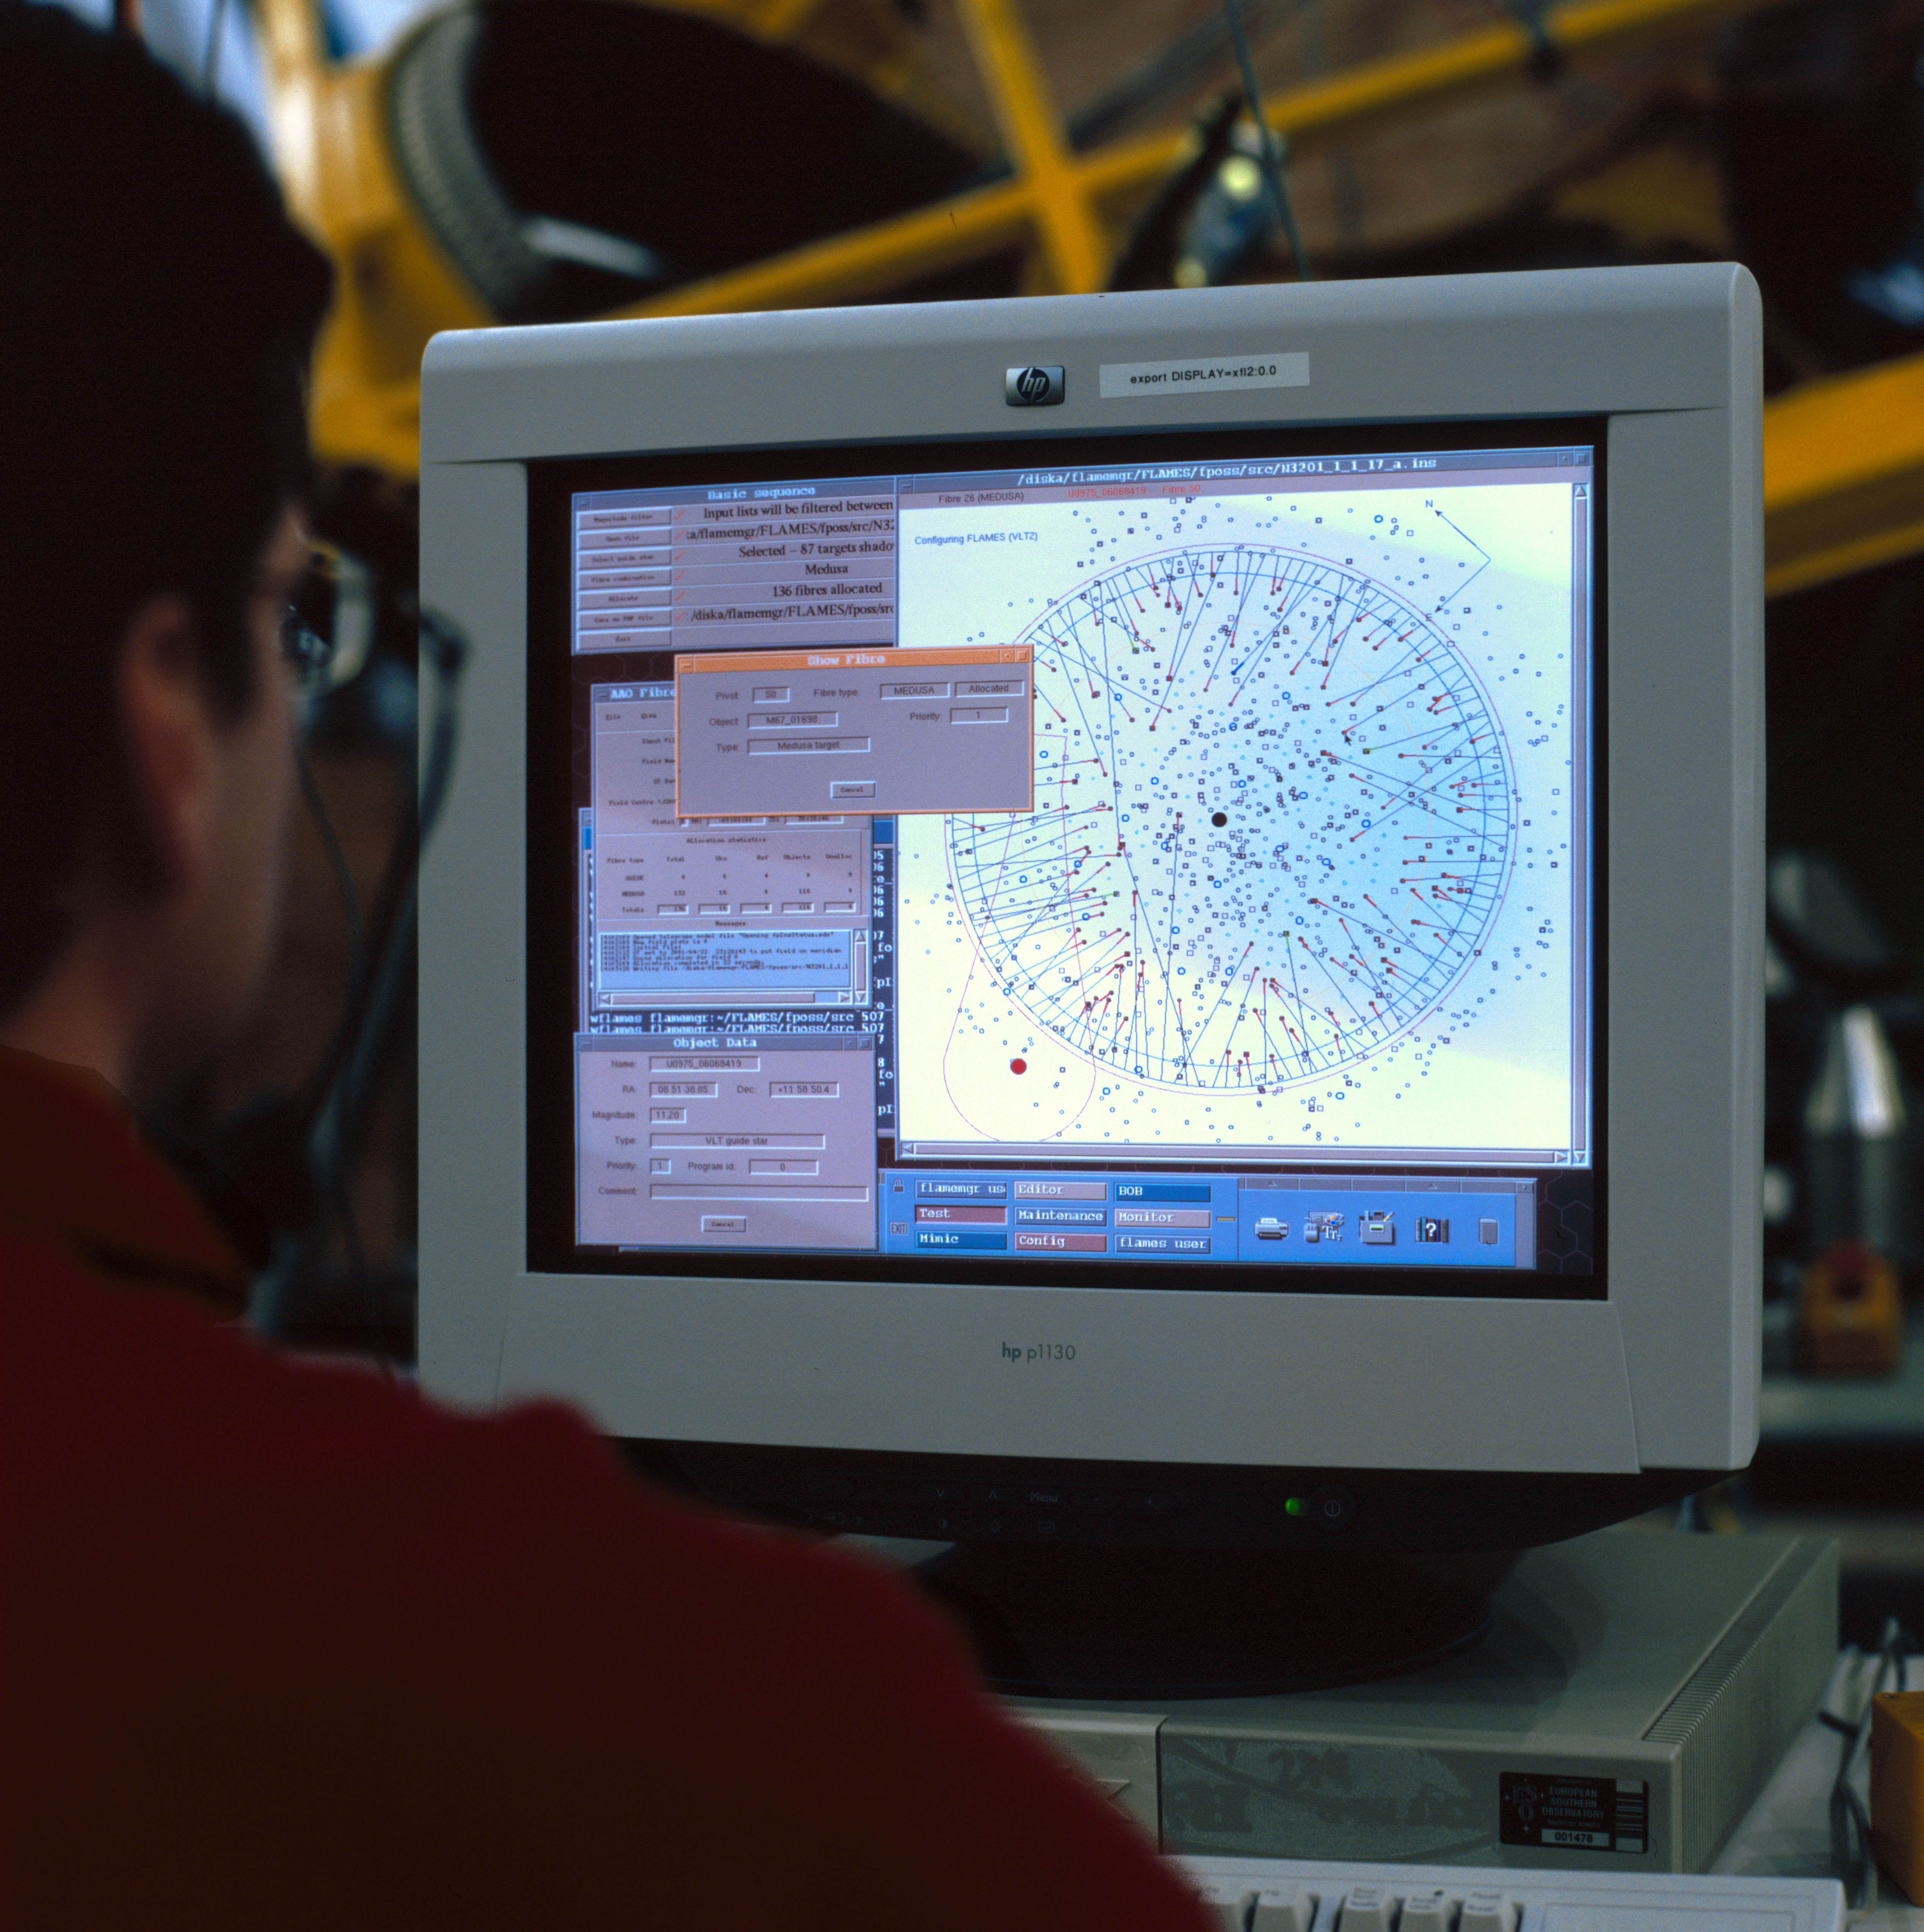

VLT fibre positioner system

This image shows the control of the fibre positioner system (OzPoz), a component of the FLAMES/GIRAFFE instrument at the VLT. This image was obtained in March 2002.

Credit: ESO